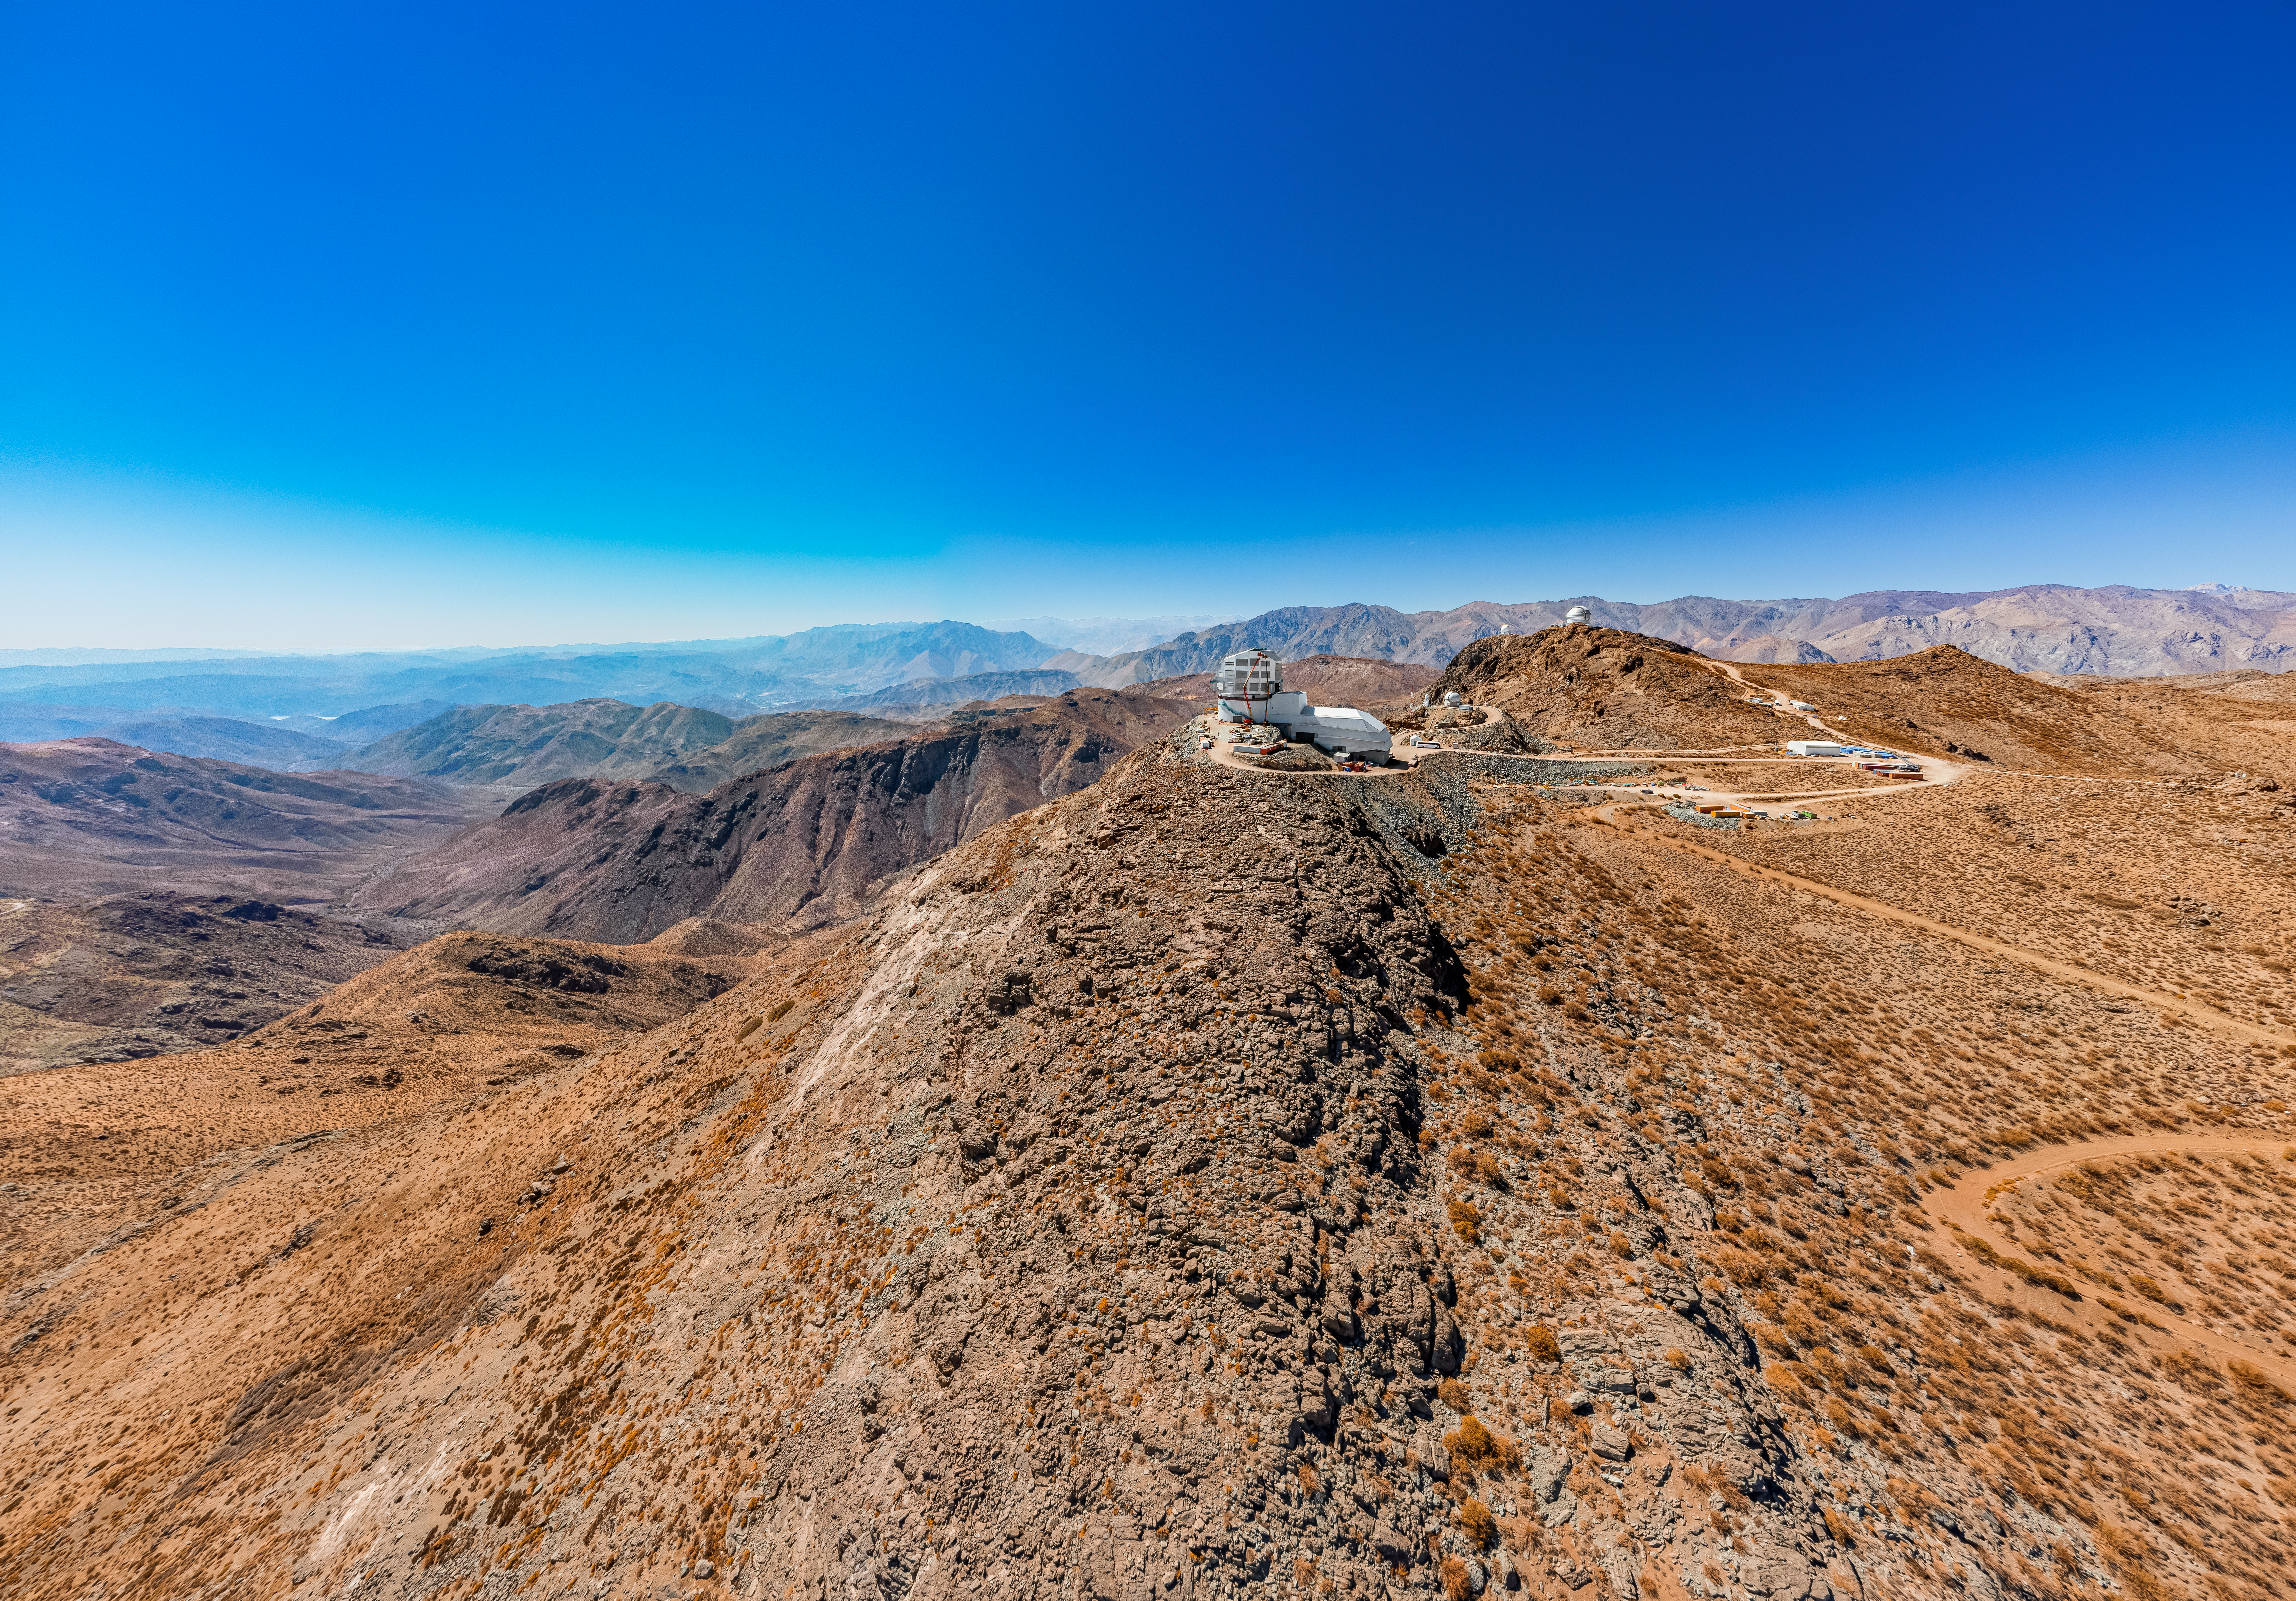

Rubin Observatory on Cerro Pachón

An aerial view of the Vera C. Rubin Observatory on Cerro Pachón in Chile.

Credit: NOIRLab/NSF/AURA/T. Matsopoulos